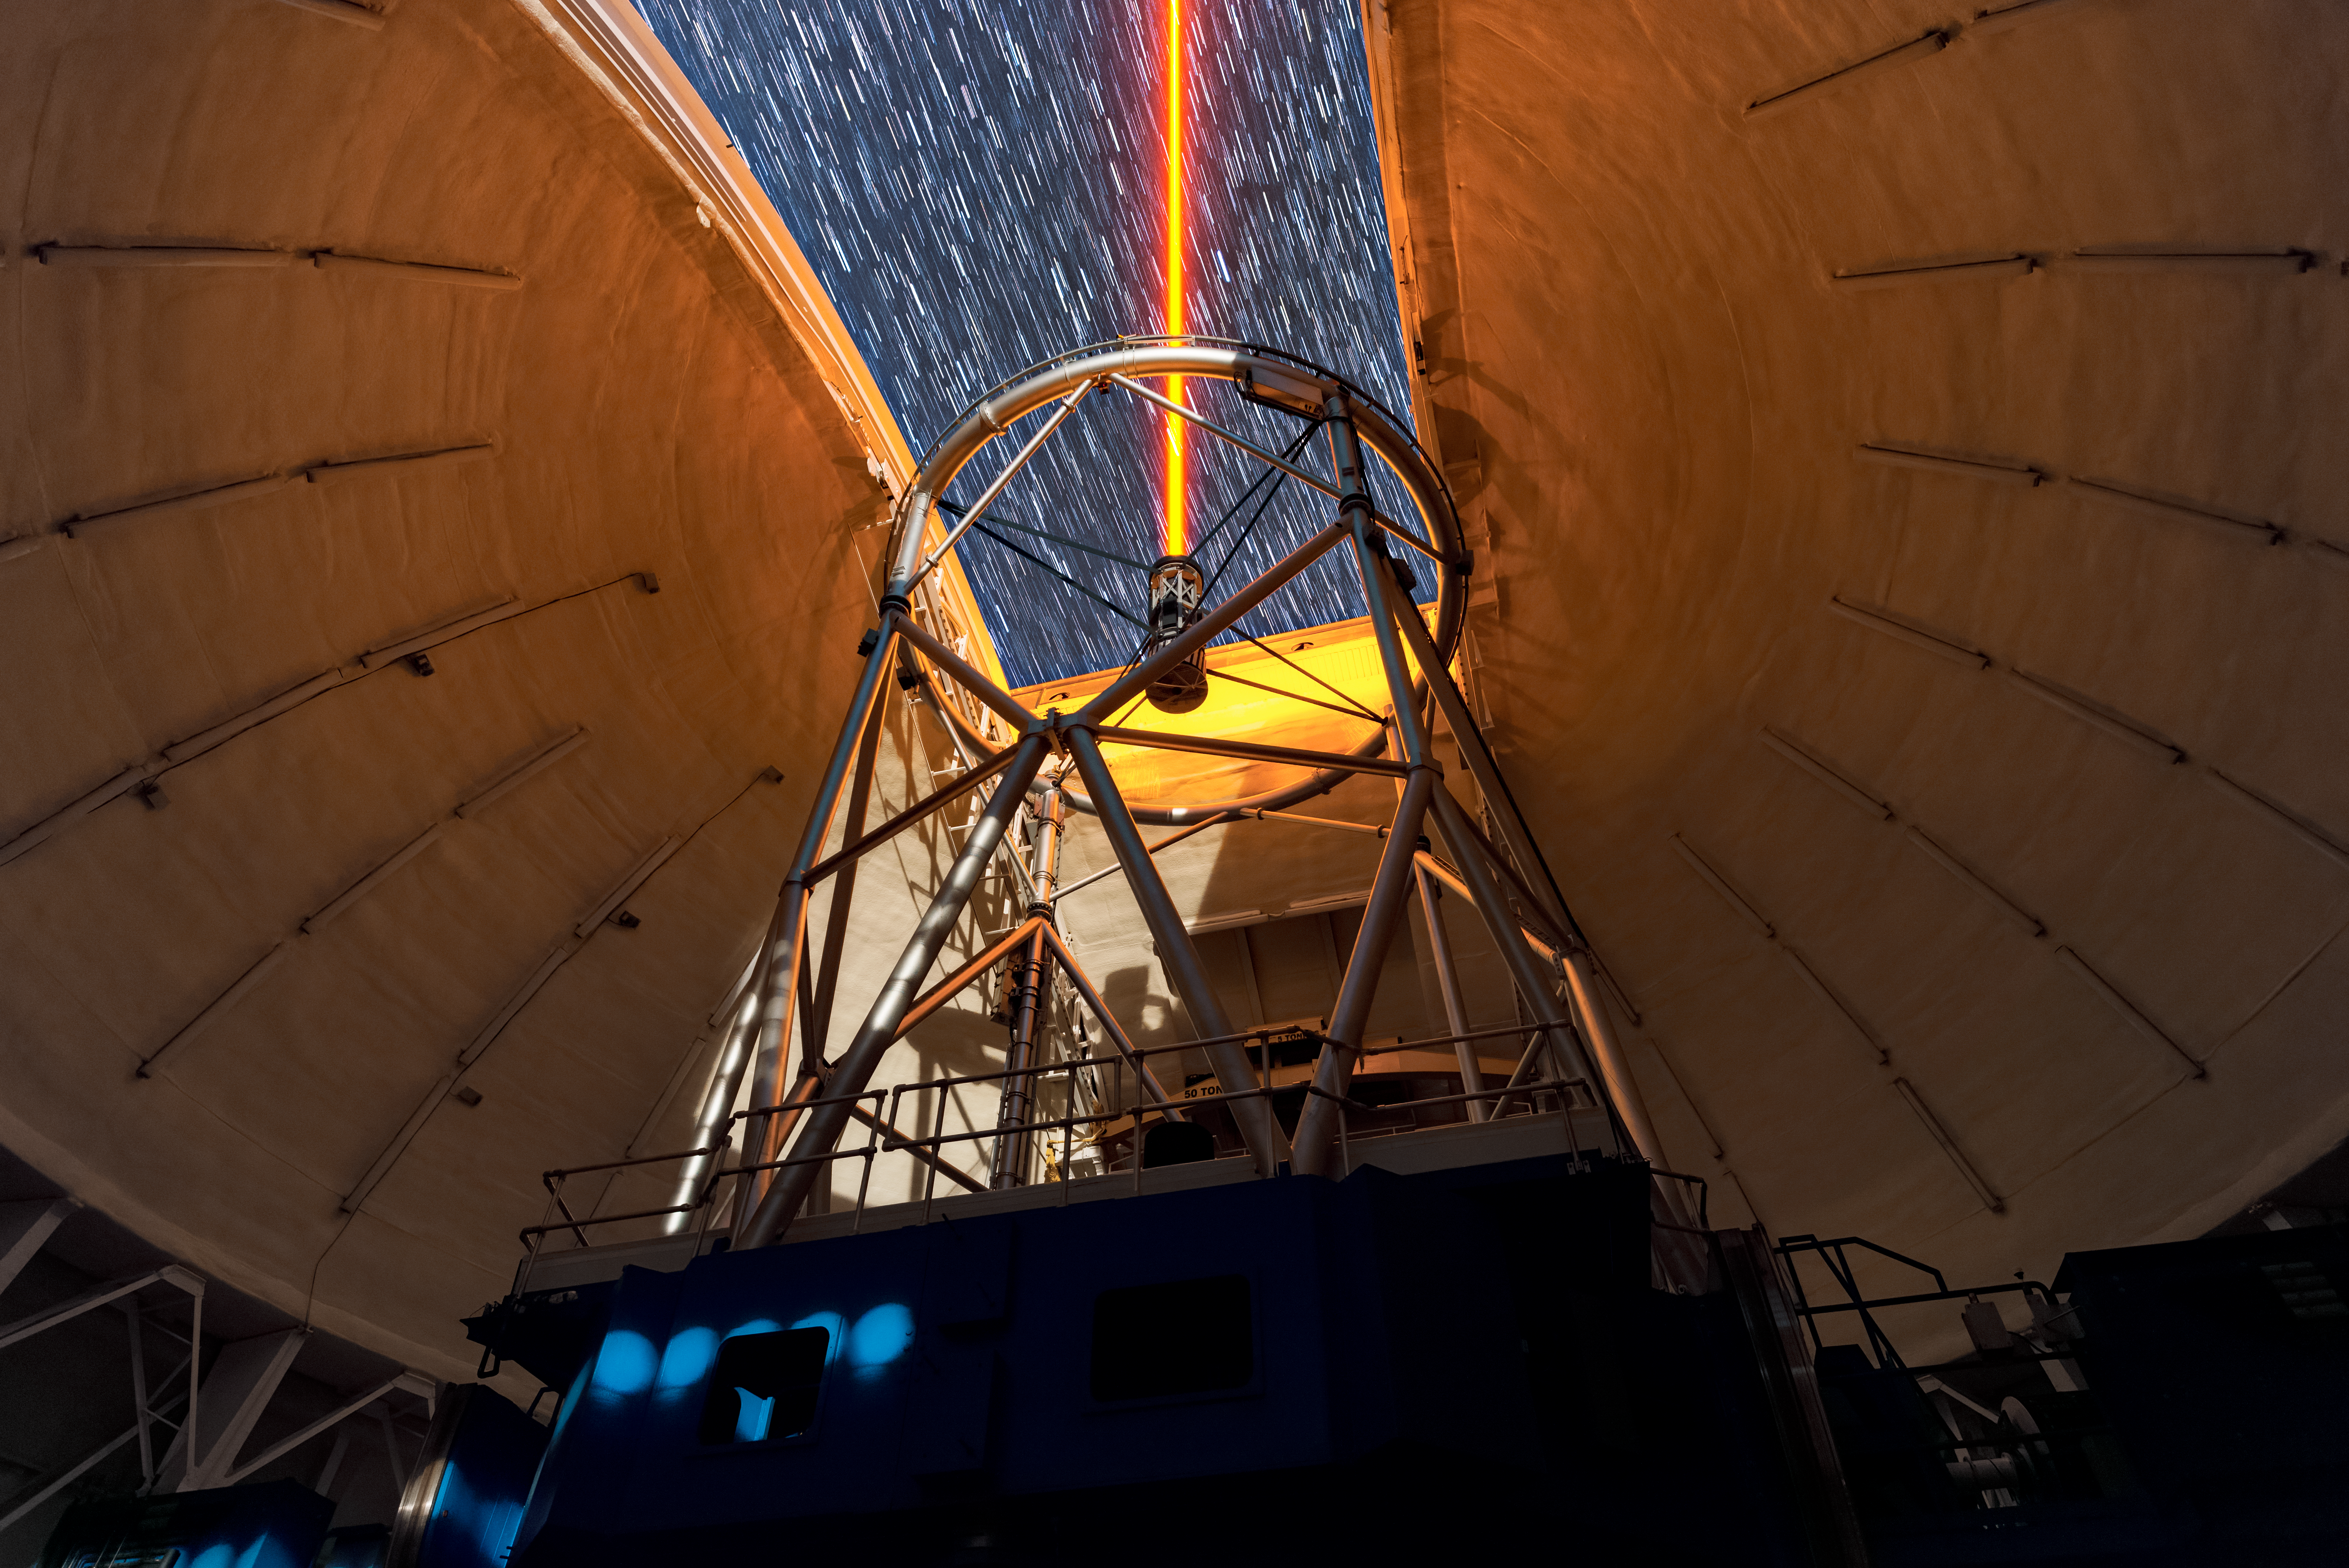

Beaming up to the Stars

This image shows Gemini North, one half of the International Gemini Observatory, operated by NSF NOIRLab, using a yellow-colored laser beam to adjust its adaptive optics system during the commissioning of its new TOPTICA laser in 2018. This laser emanates from just above the telescope and travels through Earth’s atmosphere to a layer roughly 90 kilometers (50 miles) up. There, it excites traces of sodium gas to produce a glowing ‘artificial star’ which is then used to sample the atmospheric turbulence at lower altitudes. This measurement allows the adaptive optics system to move deformable mirrors on the telescope to compensate for the turbulence. This system allows Gemini North to achieve images of stars, planets, and galaxies at resolutions that rival space-based telescopes.

The laser may seem bright, but this is due to the long exposure of the picture — you can see the stars trailing across the night sky through the open dome indicating the long exposure time. The TOPTICA laser of the observatory is generally dim to the naked eye, depending on how close you are standing to it. You can see another view of the commissioning here.

Credit: International Gemini Observatory/NOIRLab/NSF/AURA/J. Chu